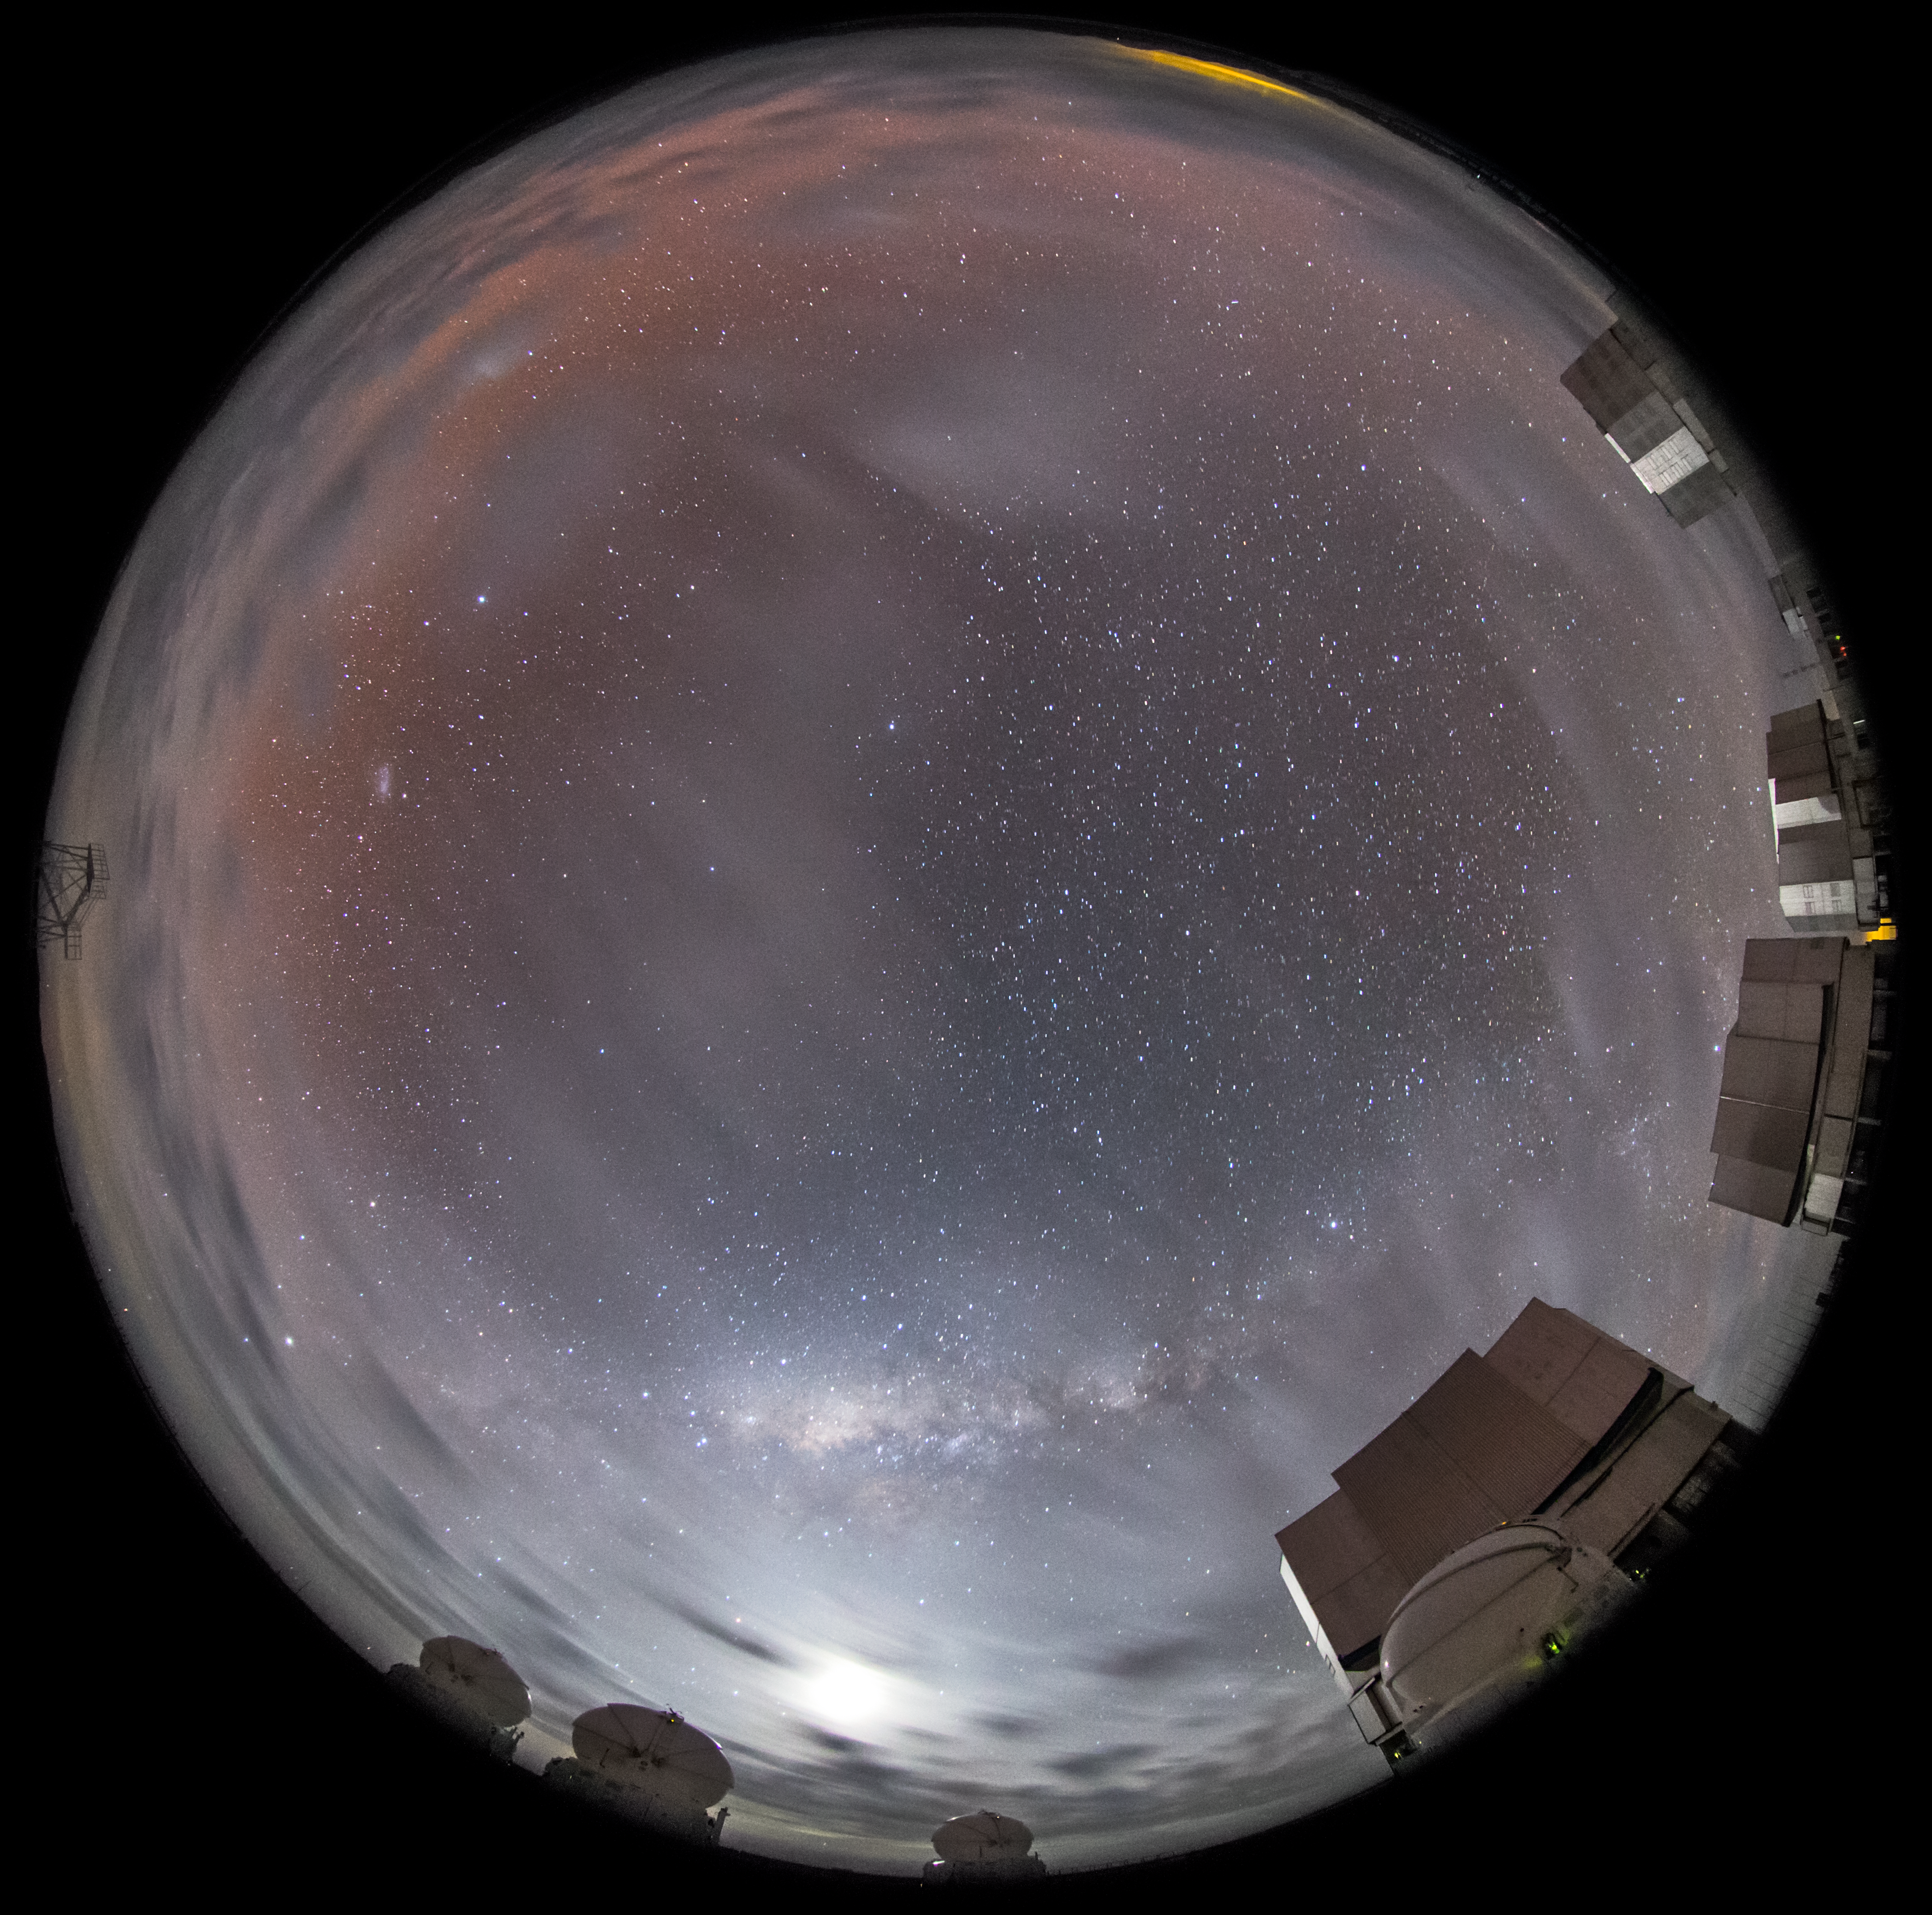

A stellar pool

After sunset a partially cloudy sky can cause a beautiful show of colours. In the foreground of this fisheye fulldome image, some of the ESO-operated Very Large Telescope (VLT) is visible. The VLT is based at the Cerro Paranal site in the Atacama Desert of northern Chile. It is the world's most advanced optical instrument, consisting of four Unit Telescopes with main mirrors of 8.2 metres diametre each, and four smaller Auxiliary Telescopes. The distinctive fisheye view makes the sky look like a circular pool reflecting a magical world.

Credit: ESO/M. Claro